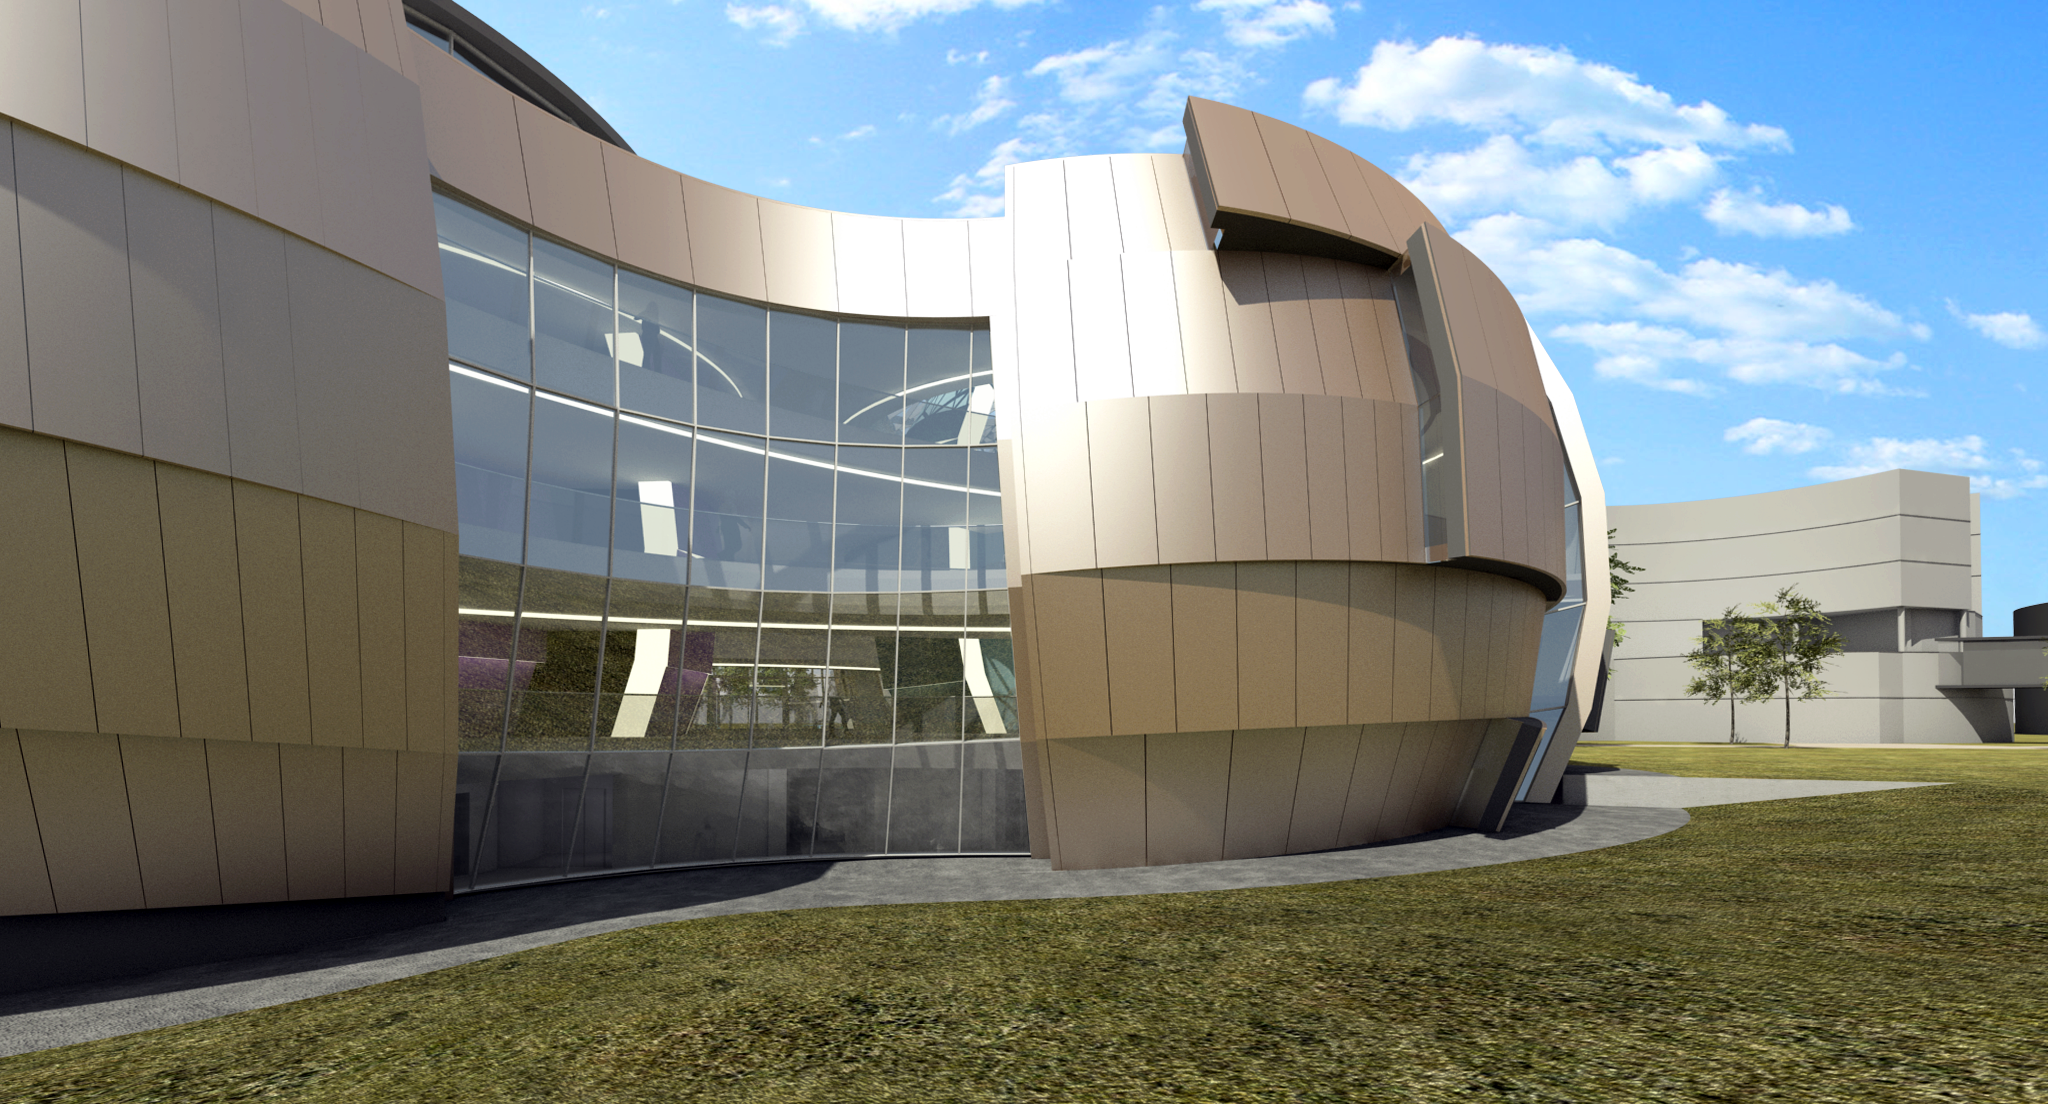

The back of the ESO Supernova Planetarium & Visitor Centre

The ESO Supernova Planetarium & Visitor Centre, being built in Garching next to the ESO Headquarters, will offer its visitors a contemporary, interactive exhibition on modern astronomy, as well as the possibility to enjoy digital full-dome planetarium shows and guided tours.

This first rendering from 2013 shows the back of the building, as most likely only ESO employees will see from their windows in the ESO Headquarters. In the background, the rendering shows a part of the Headquarters, as it exists today.

Credit: Architekten Bernhardt + Partner (www.bp-da.de)